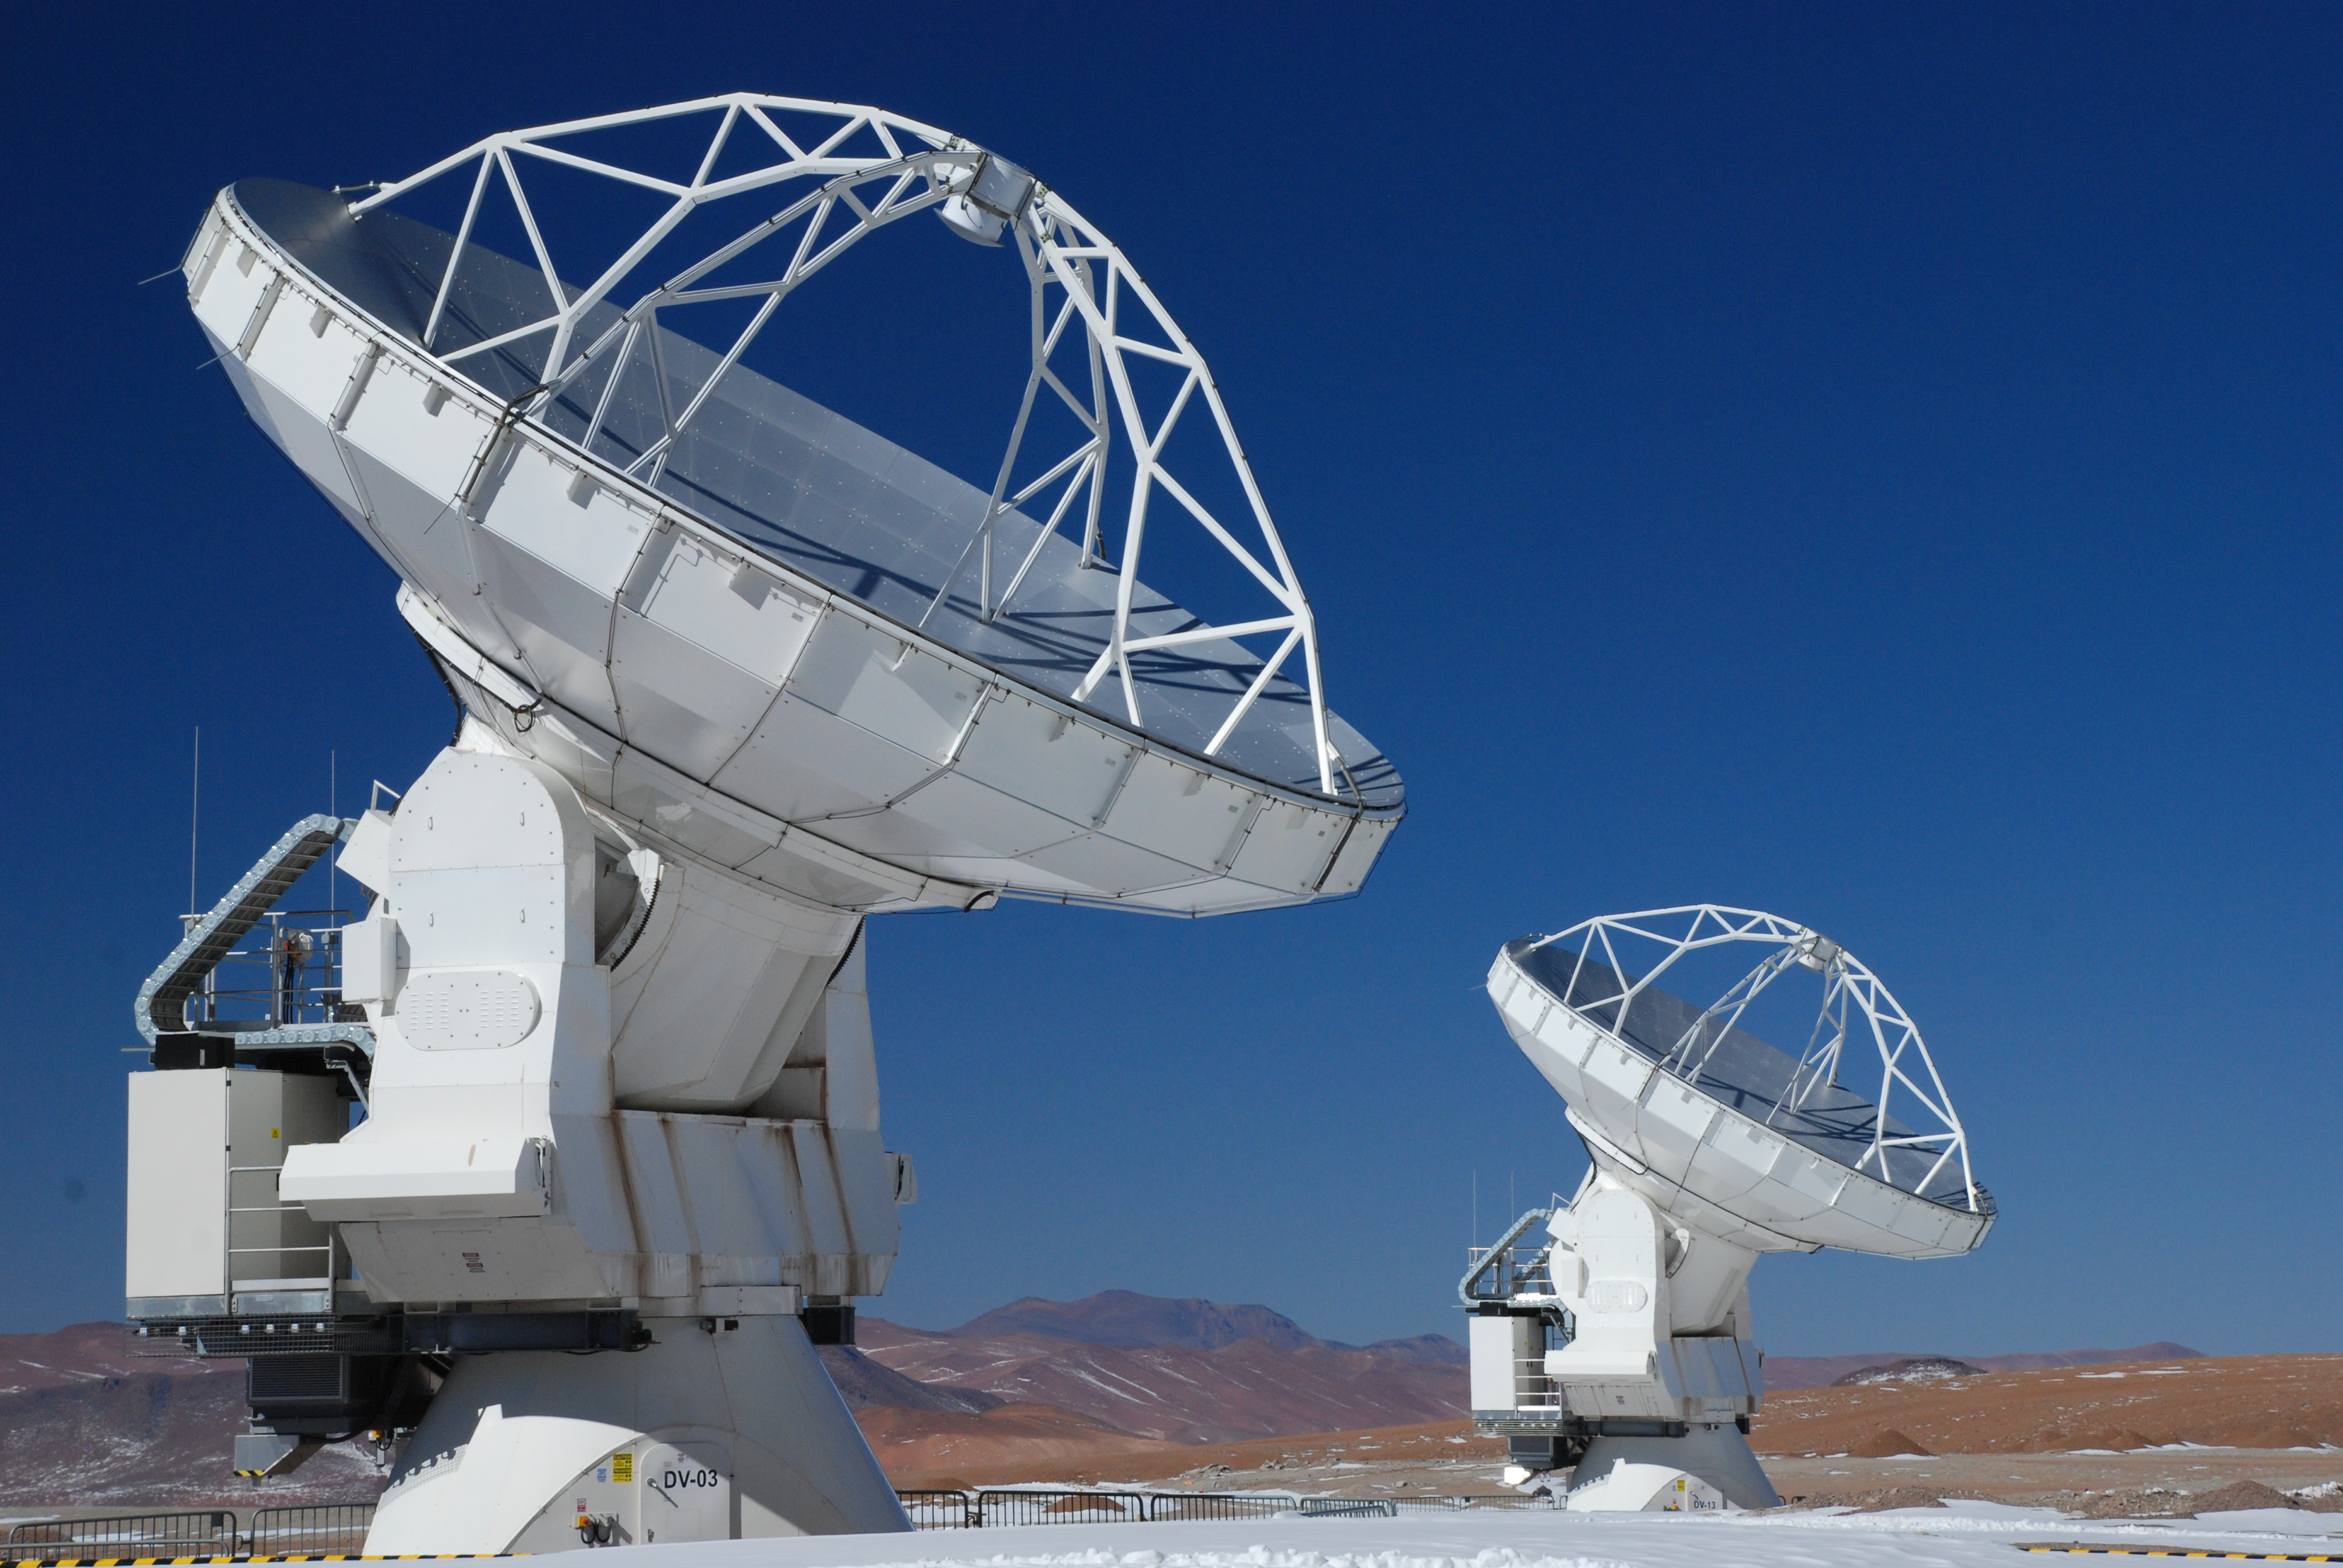

2 Vertex Antennas tracking together at AOS.

2 Vertex Antennas tracking together at AOS.

Credit: Carlos Durán (ESO/NAOJ/NRAO)